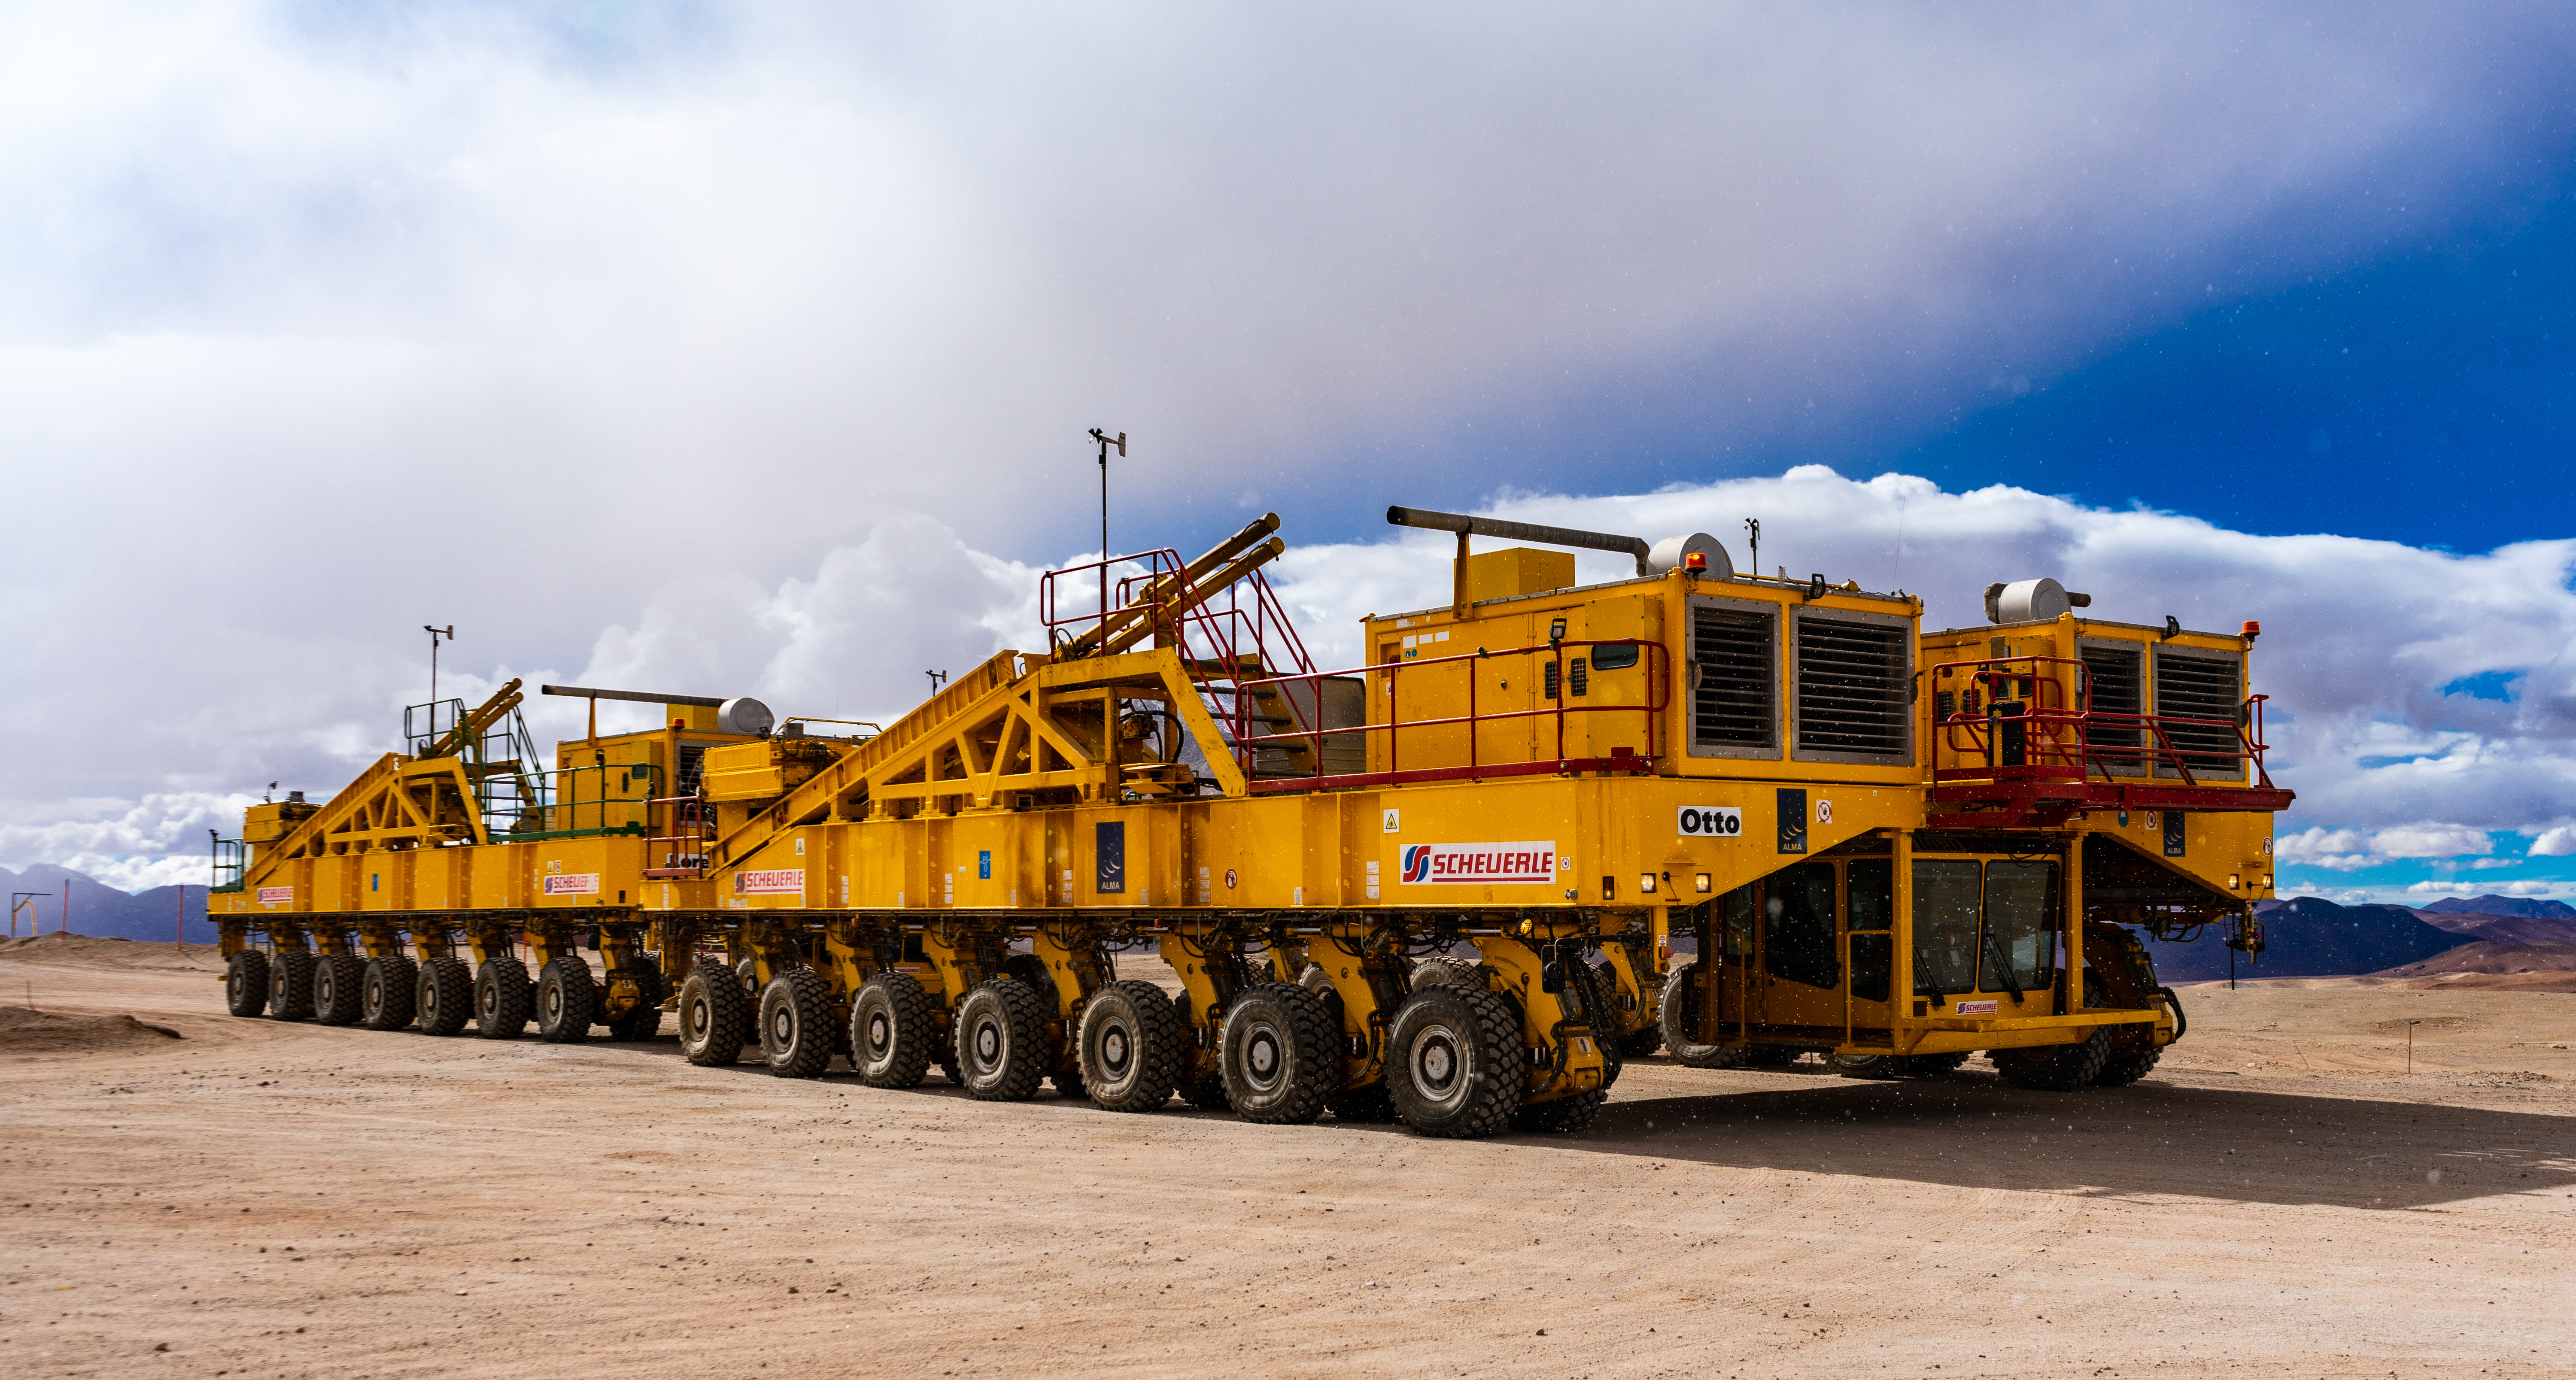

Doble transporters

Both transporters parked at the Chajnantor Plateau.

Credit: Pablo Bello (ESO/NAOJ/NRAO)